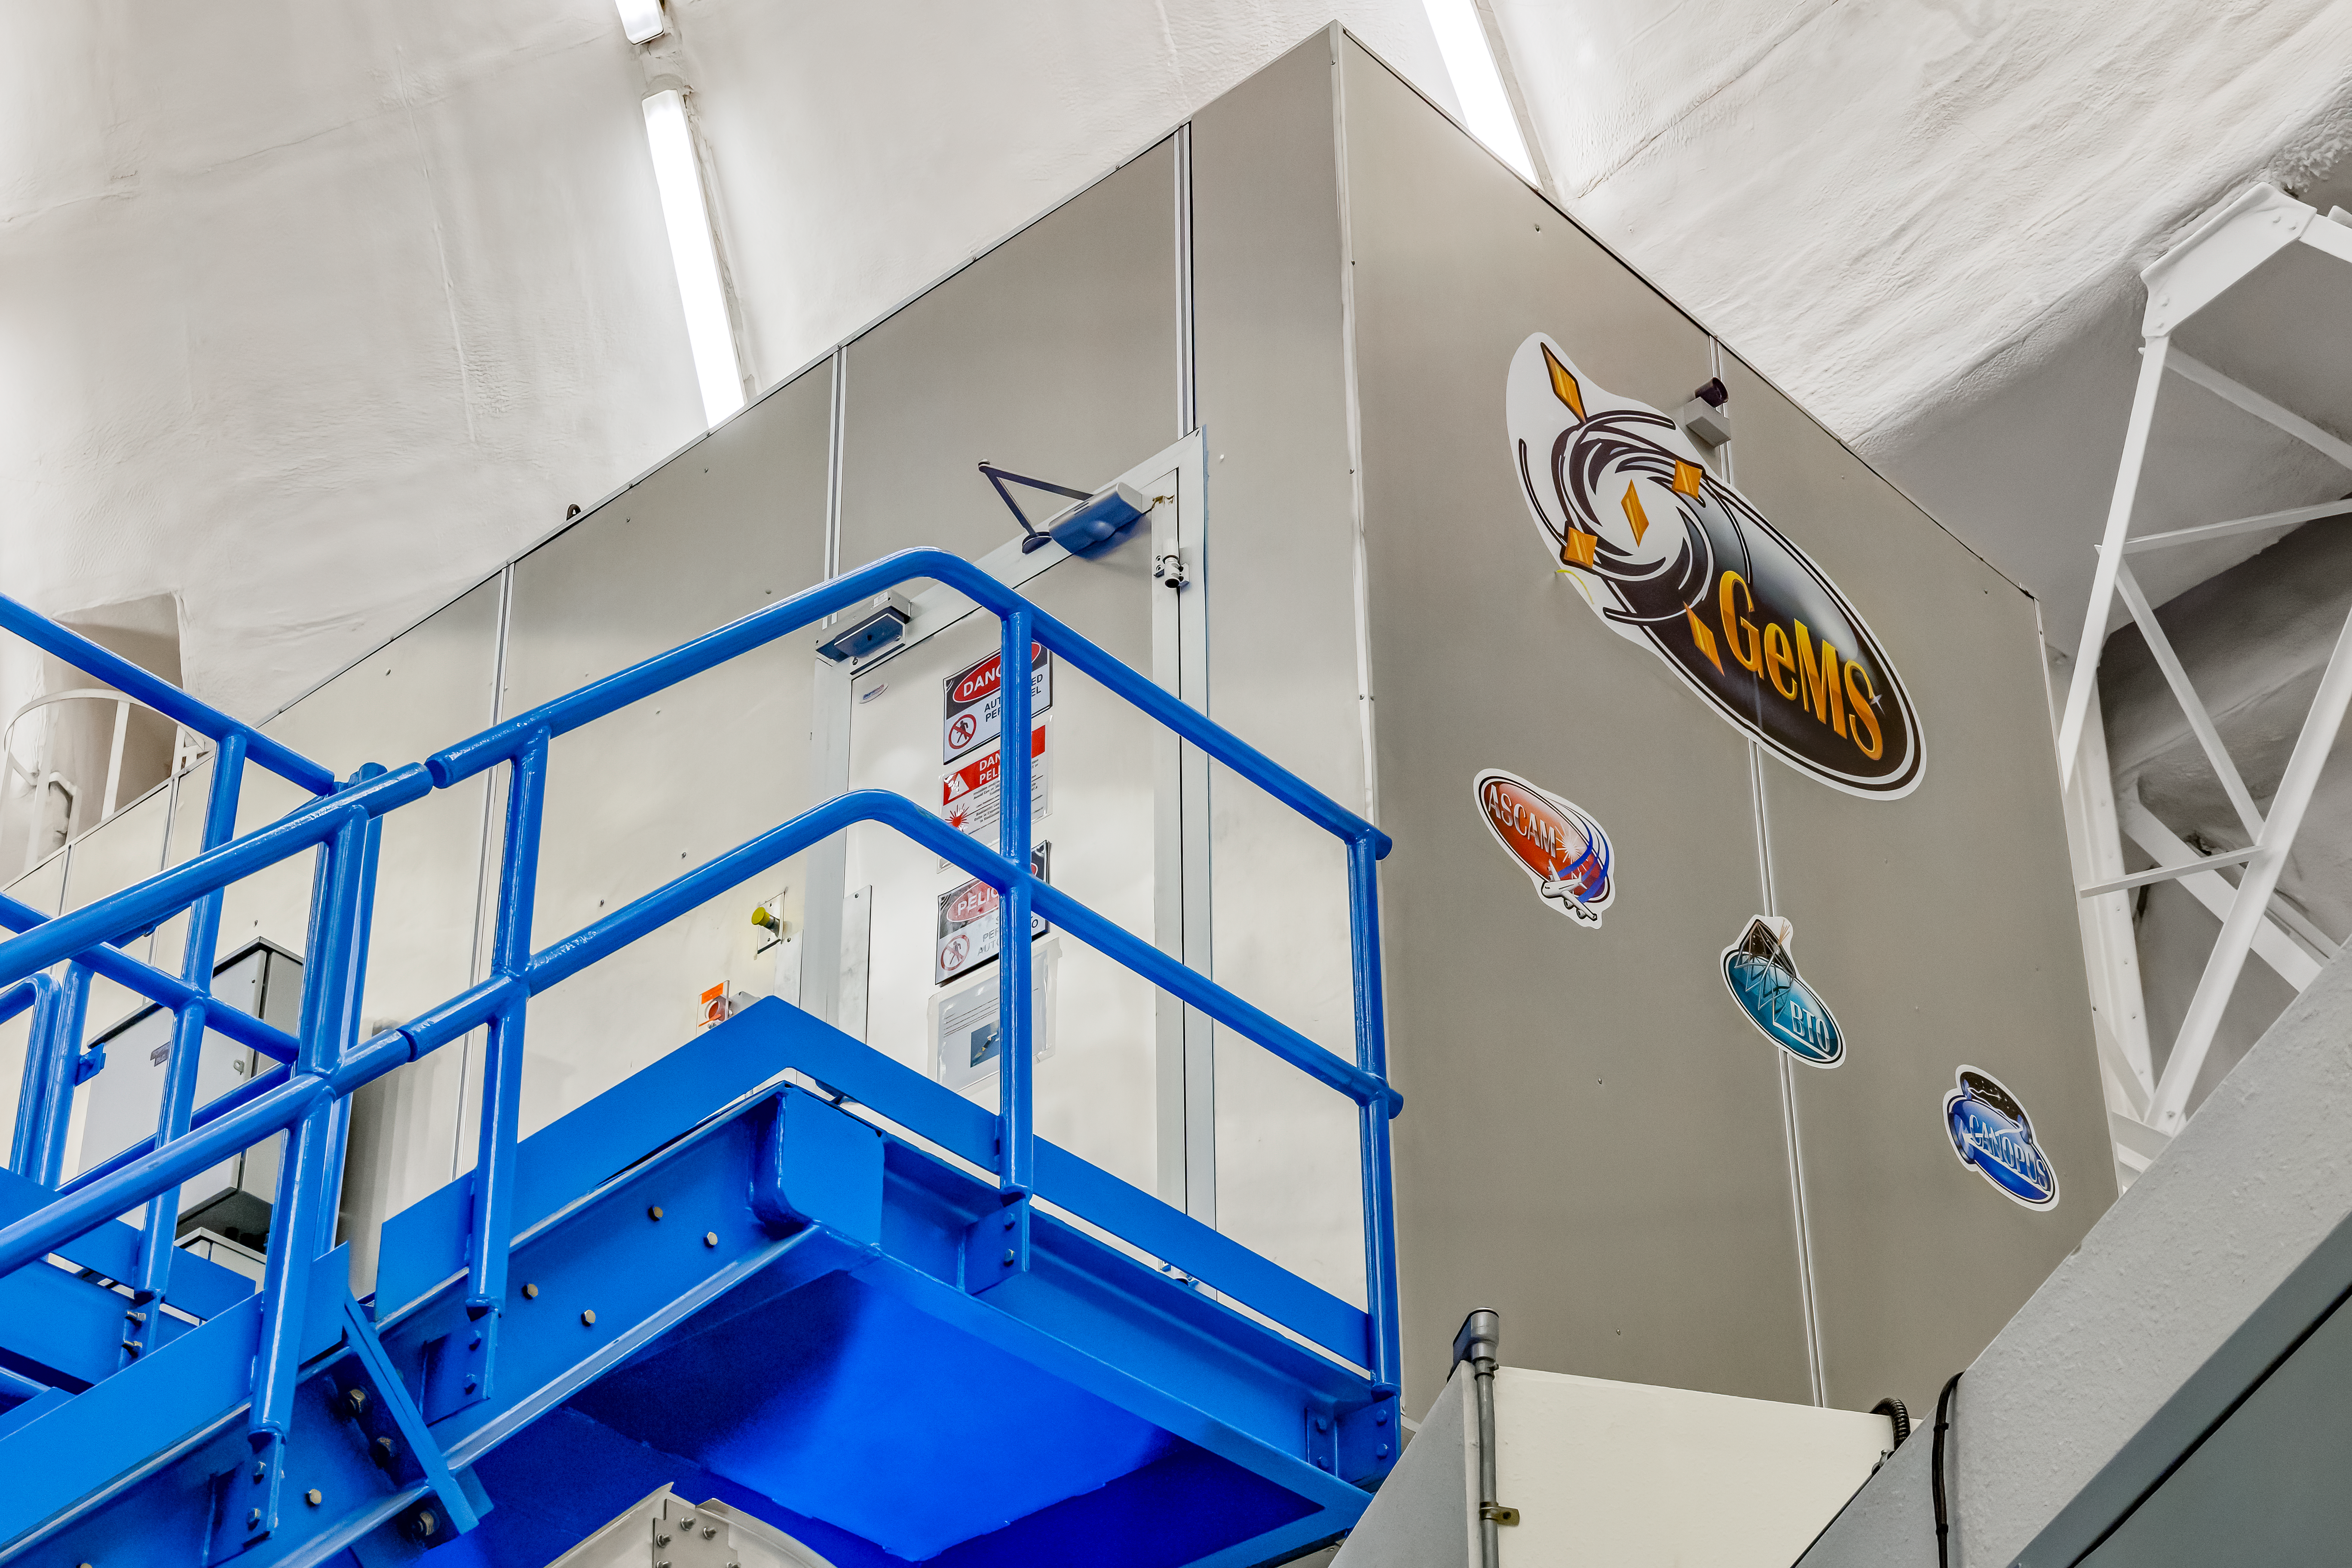

GeMS

The Gemini Multi-Conjugate Adaptive Optics System (GeMS) in Gemini South on Cerro Pachón in Chile.

Credit: CTIO/NOIRLab/NSF/AURA/D. Munizaga